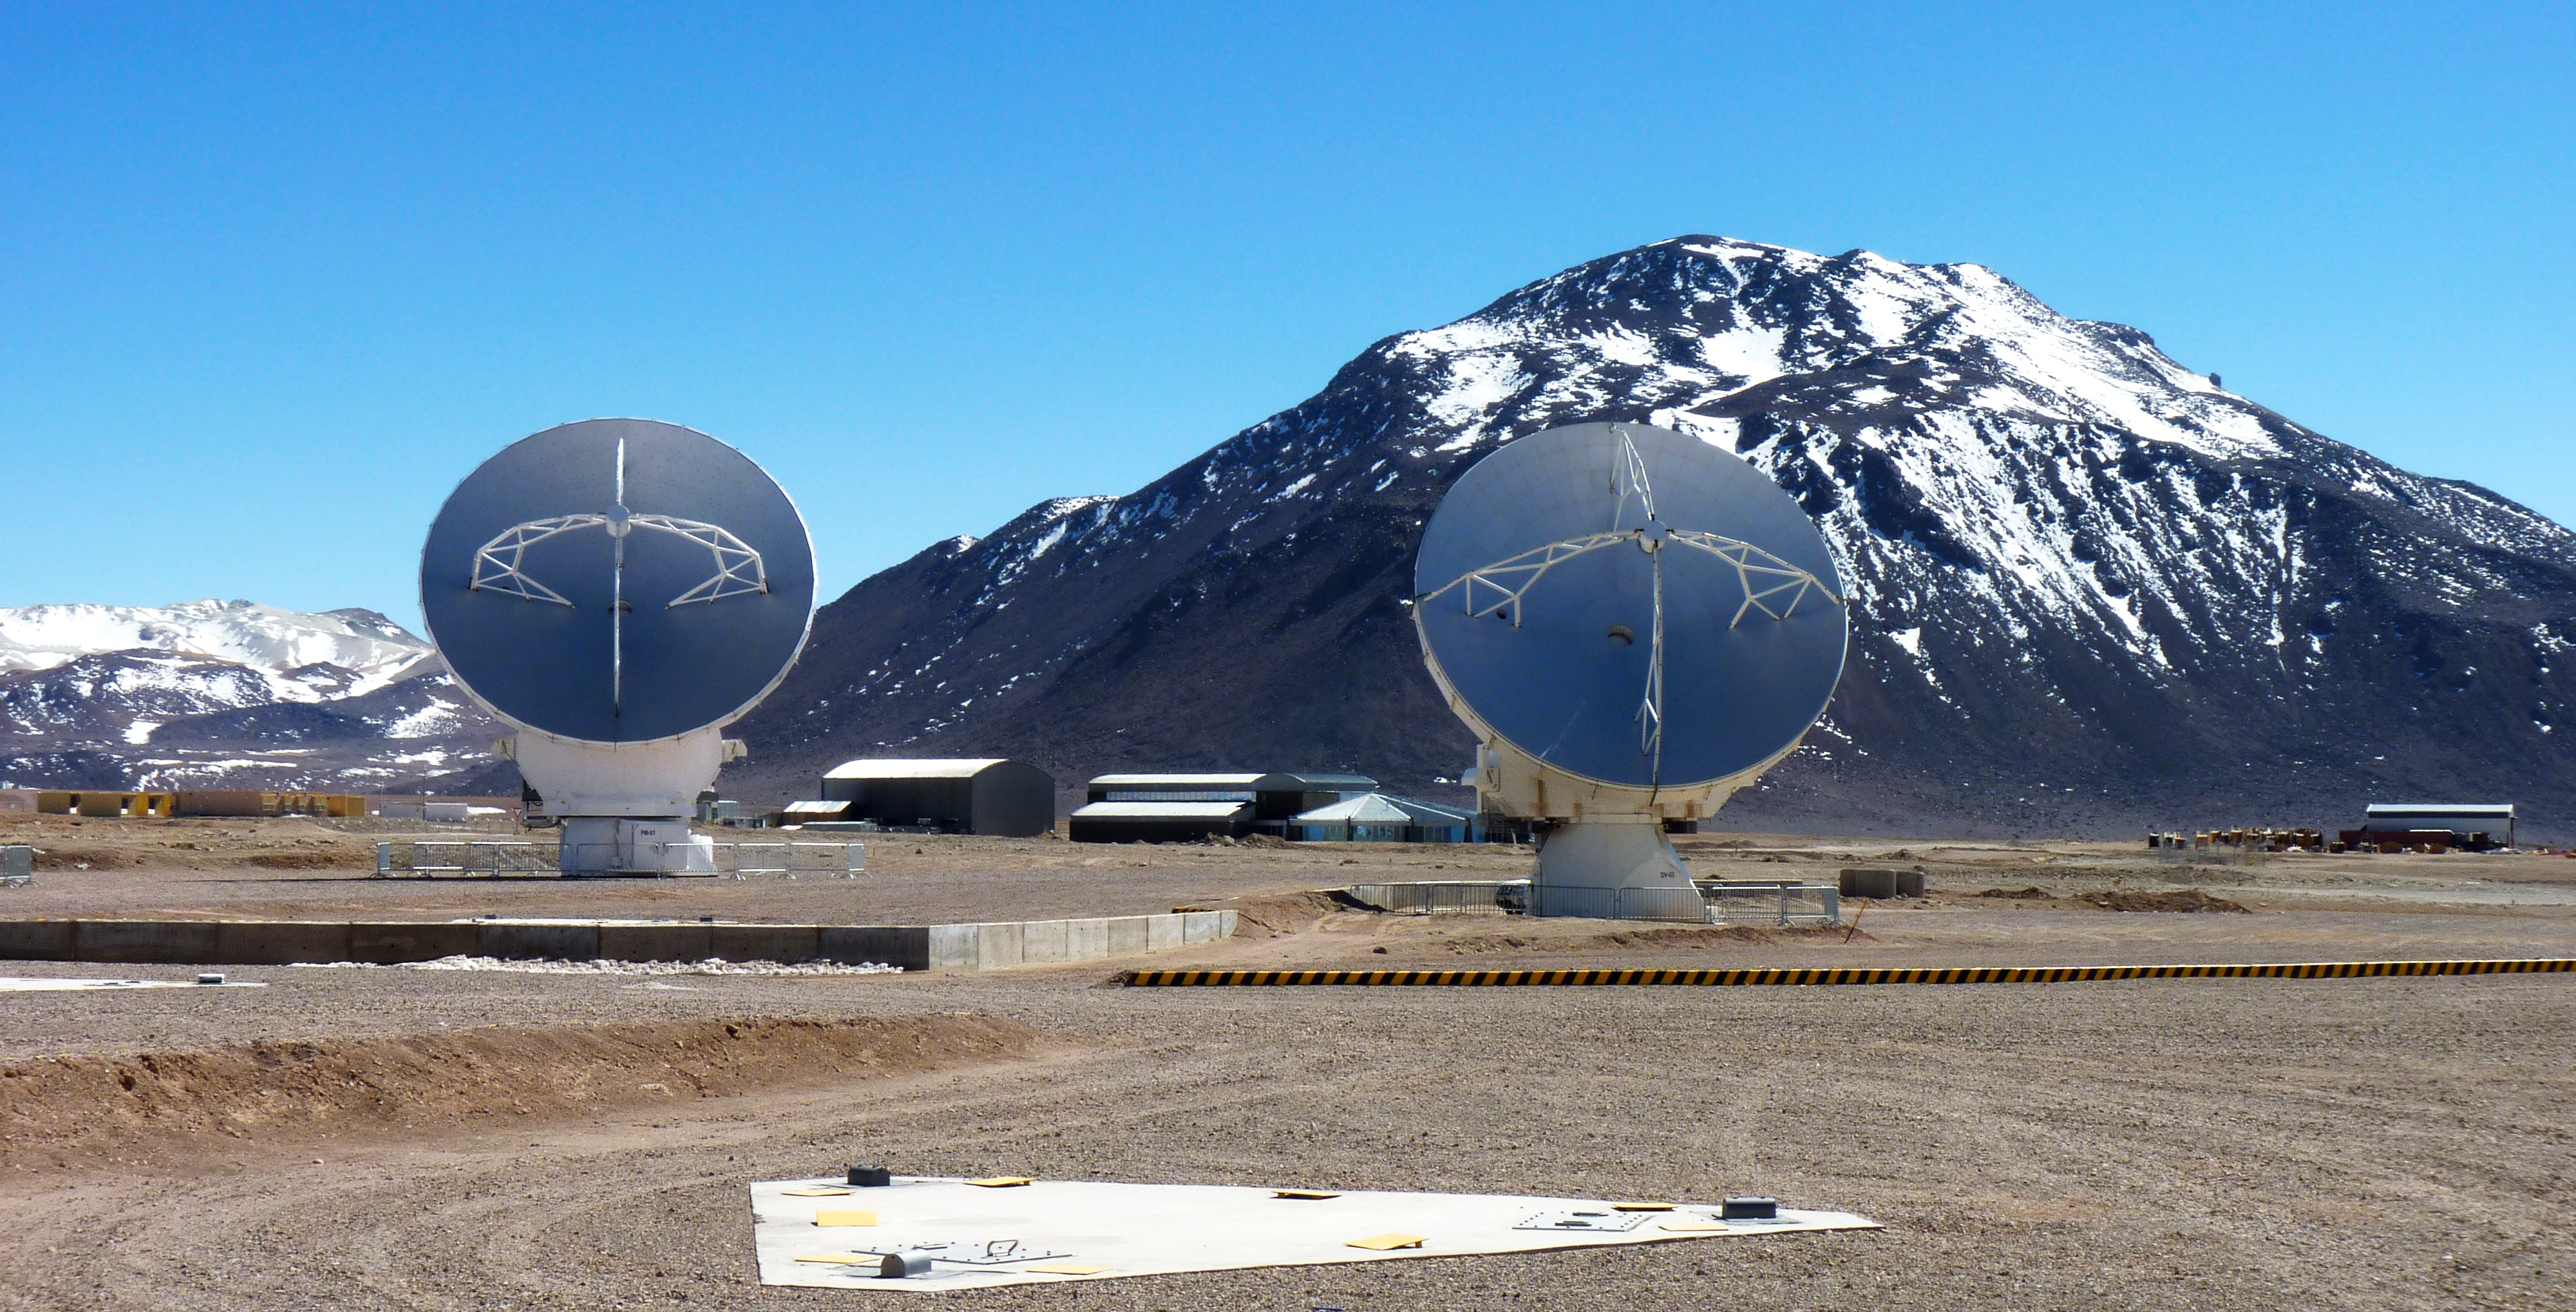

ALMA antennae with stunning mountain backdrop

This photo is from a media visit to ALMA, the Atacama Large Milimetre-Sub-Milimetre Array, by Ducth TV show Labyrint. This visit included the Dutch ESO Science Outreach Network (ESON), Marieke Baan.

Labyrint is a Dutch television show aiming to explore the maze of Science.

Credit: ESO